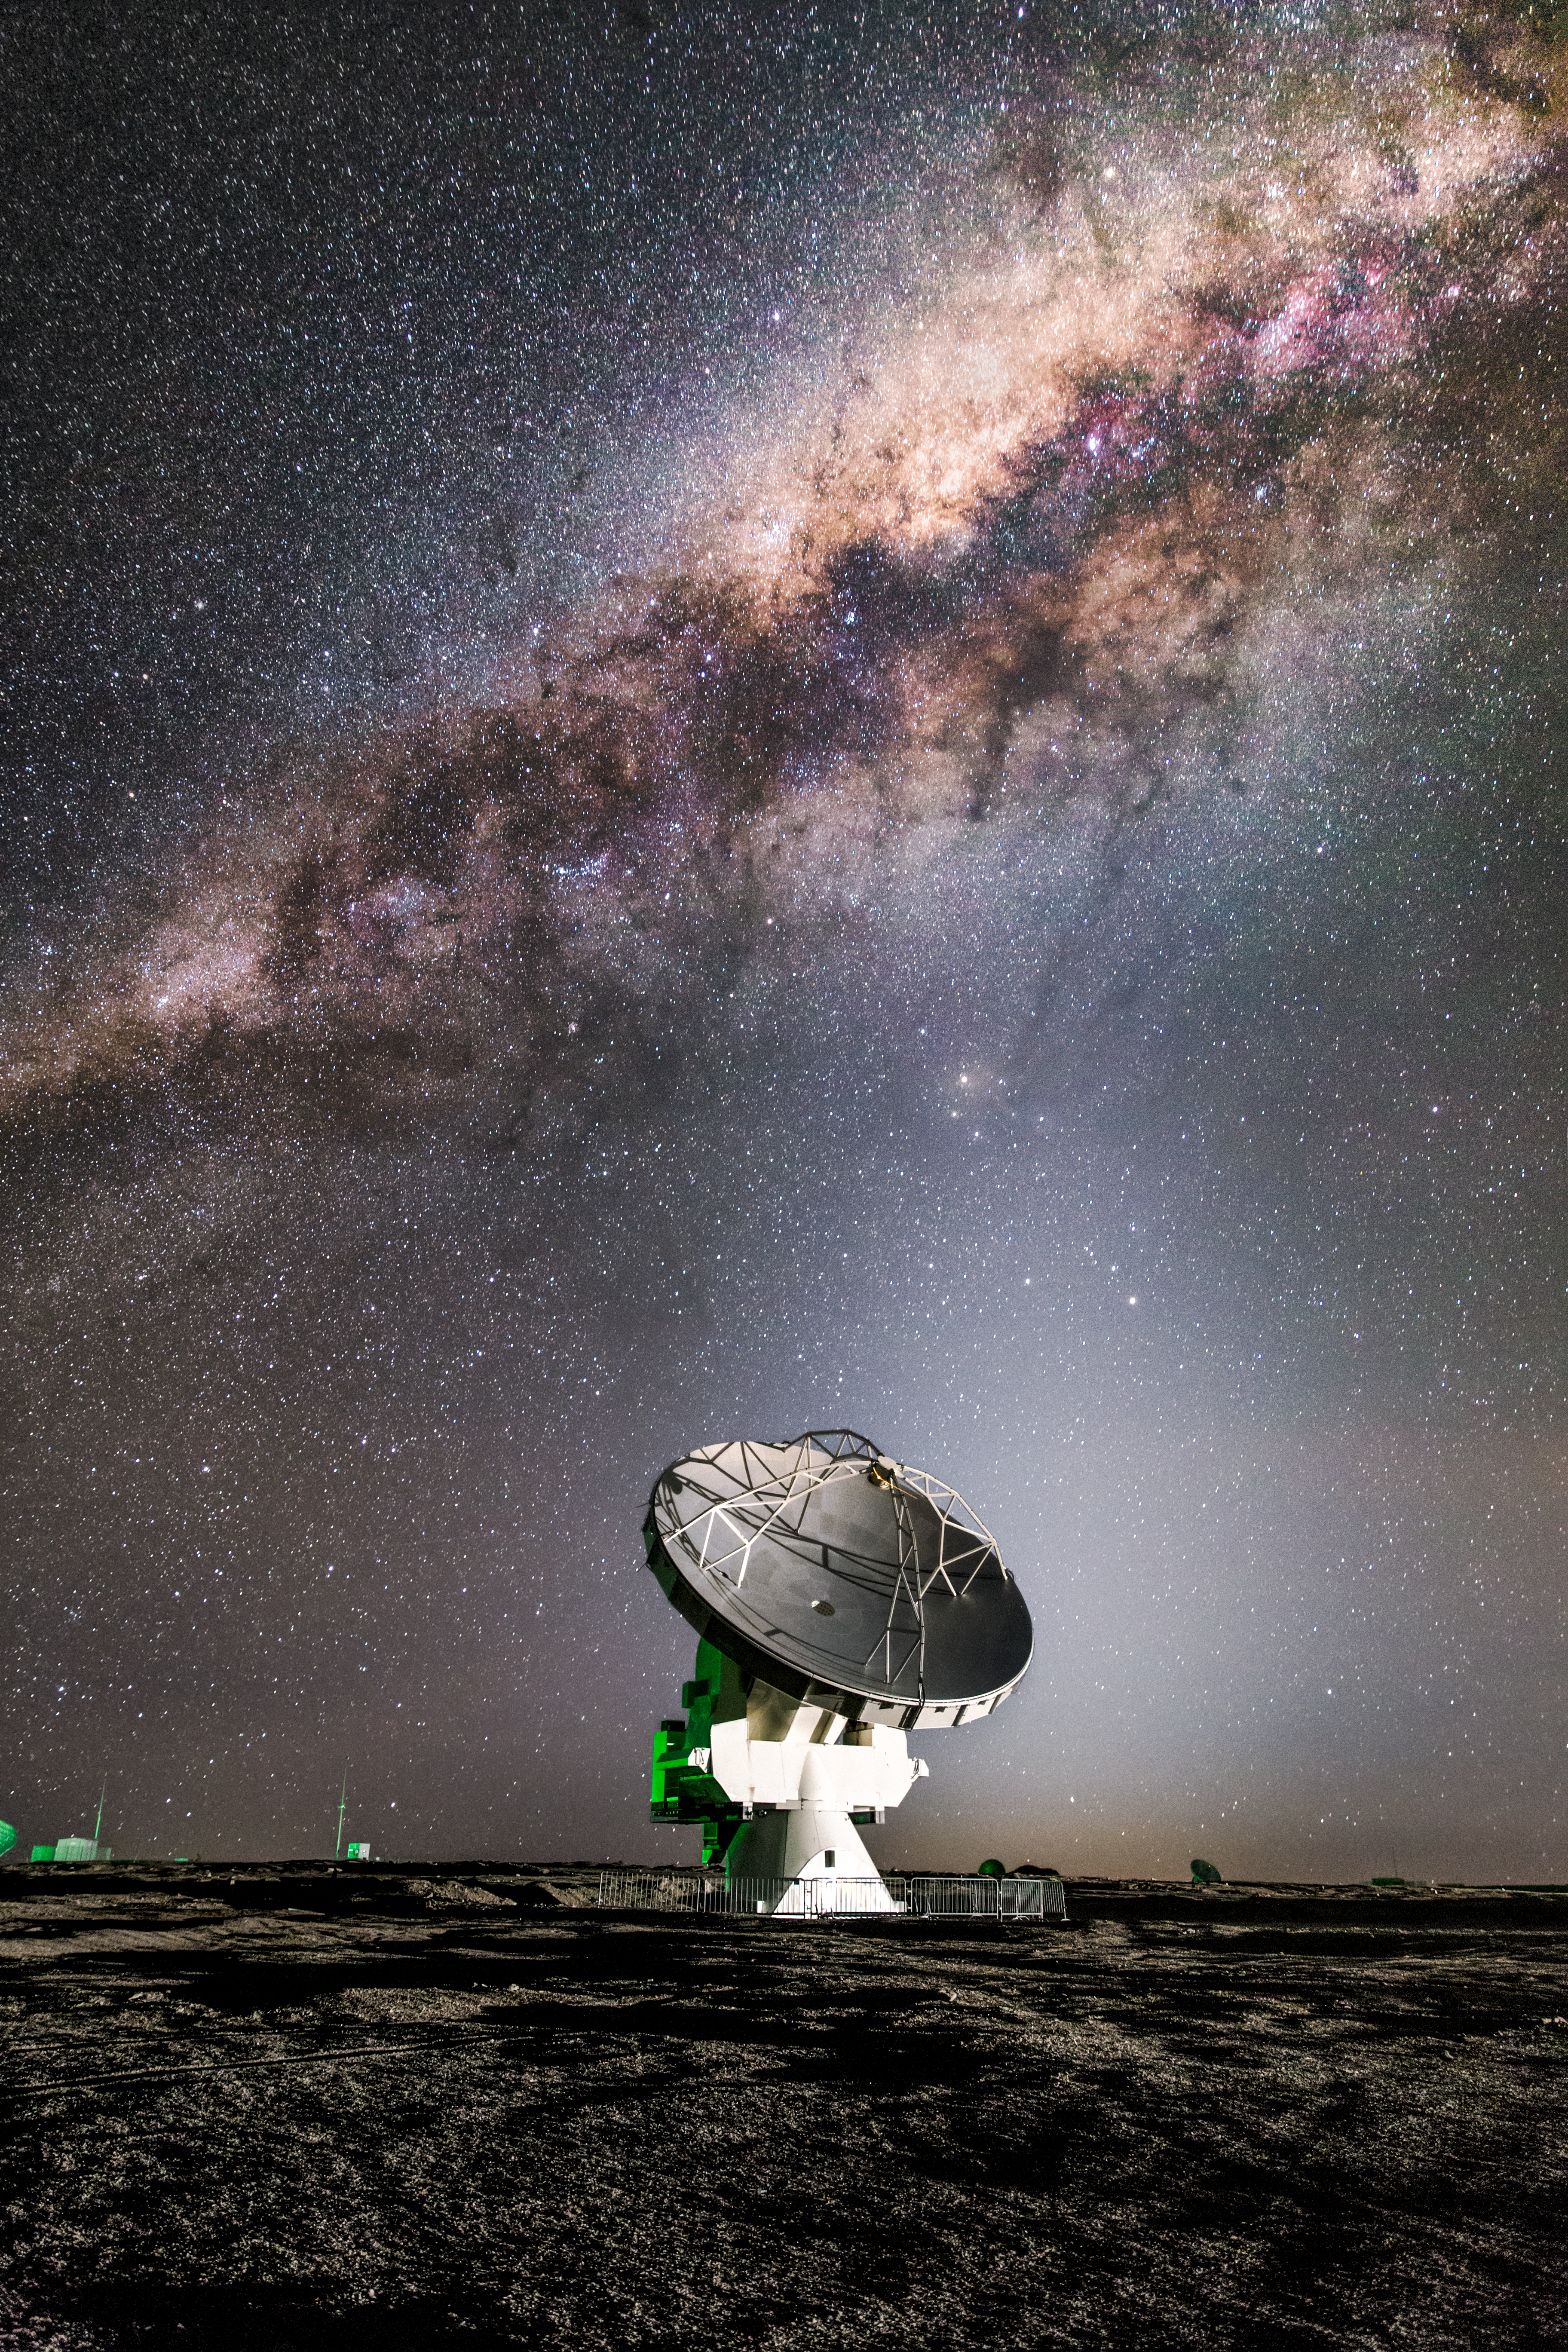

ALMA and the Milky Way

One of the 66 dishes that make up the Atacama Large Millimeter/submillimeter Array (ALMA) is dwarfed in every respect by the majesty of the Milky Way snaking across the skies above the Atacama Desert in northern Chile. ALMA is designed to observe the Universe at wavelengths in between infra-red and radio waves, from which we can learn about the coldest regions of the Universe, where new stars are just forming, and about the earliest galaxies.

Credit: ESO/M. Claro